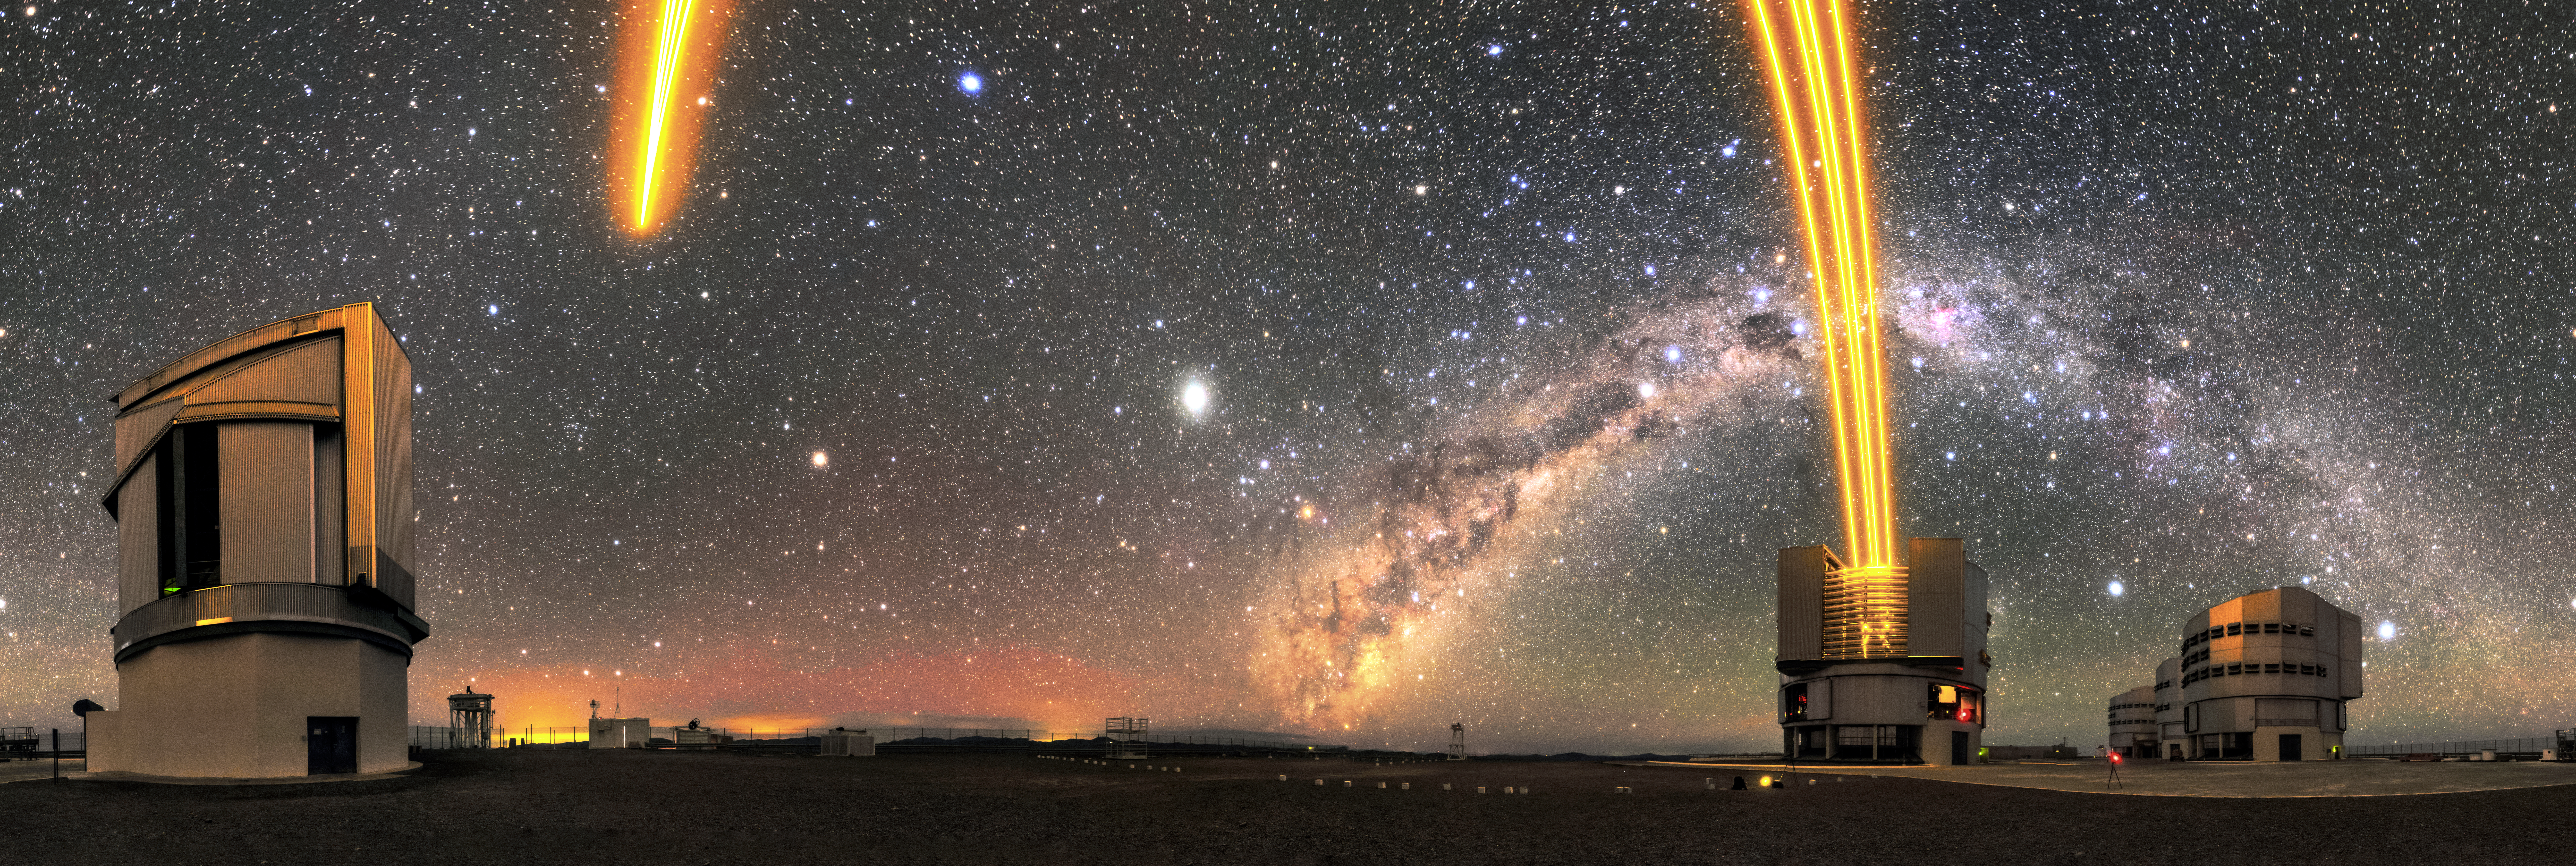

Starlasing

This panorama pictures the four Unit Telescopes (UT) of ESO's Very Large Telescope (VLT) and the lasers sent up to the sky by UT4 (Yepun). The lasers are part of the Adaptive Optics system installed on the VLT, state-of-the-art technology that corrects the blurring effects of Earth's atmosphere to create sharper images of astronomical objects. The bright band of our own galaxy, the Milky Way, is also pictured, arching over the four Unit Telescopes.

Credit: Sangku Kim/ESO